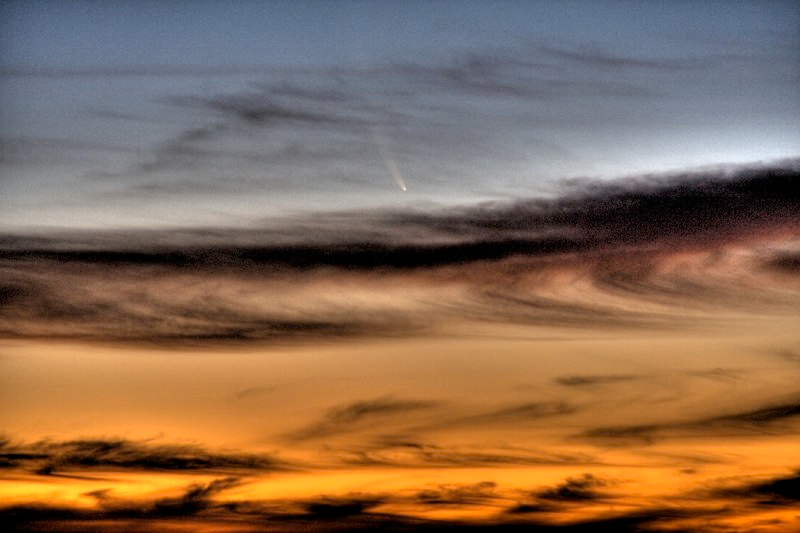

Comet McNaught

Images collected by ESO staff of the very bright comet McNaught that was visible in Europe early January 2007 and is presently visible from the Southern Hemisphere.

Credit: ESO